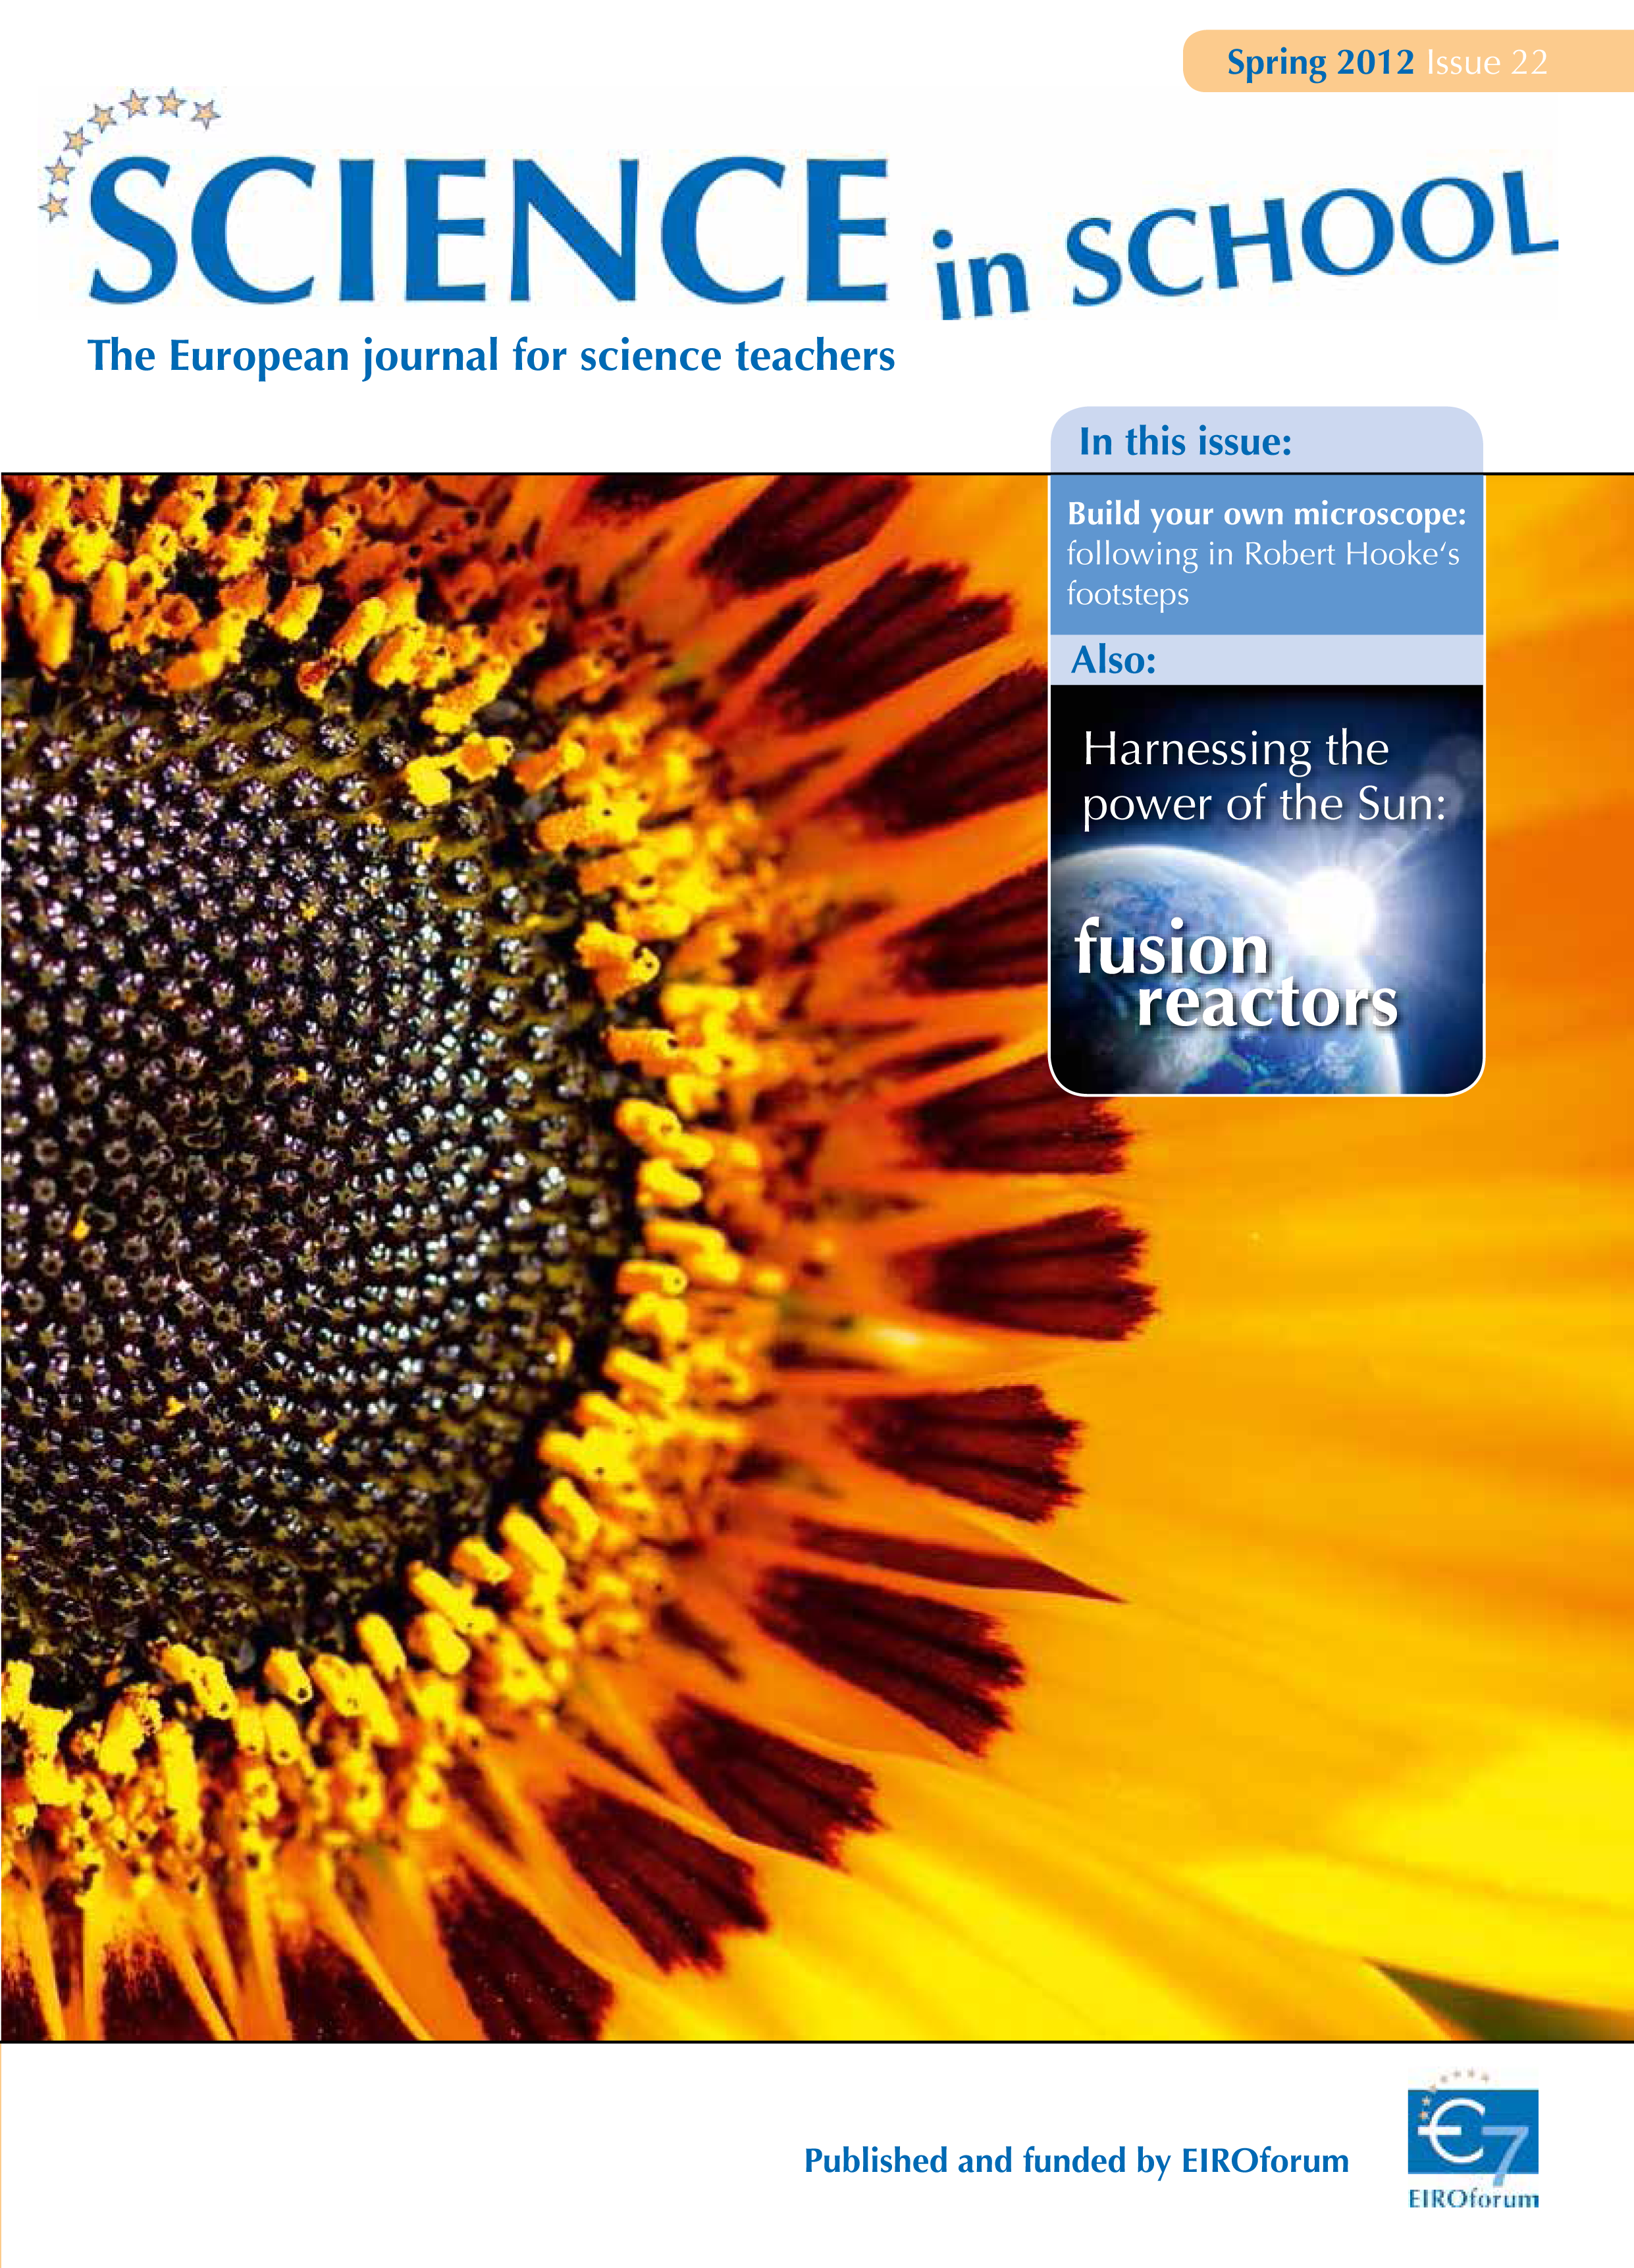

Science in School - Issue 22 - Spring 2012

Science in School aims to promote inspiring science teaching by encouraging communication between teachers, scientists, and everyone else involved in European science education.

Science in School is published by EIROforum, a collaboration between eight European intergovernmental scientific research organisations, of which ESO is a member. The journal addresses science teaching both across Europe and across disciplines: highlighting the best in teaching and cutting-edge research.

Read more about Science in School at: http://www.scienceinschool.org/

Read this issue online at: http://www.scienceinschool.org/2012/issue22

Credit: Science in School